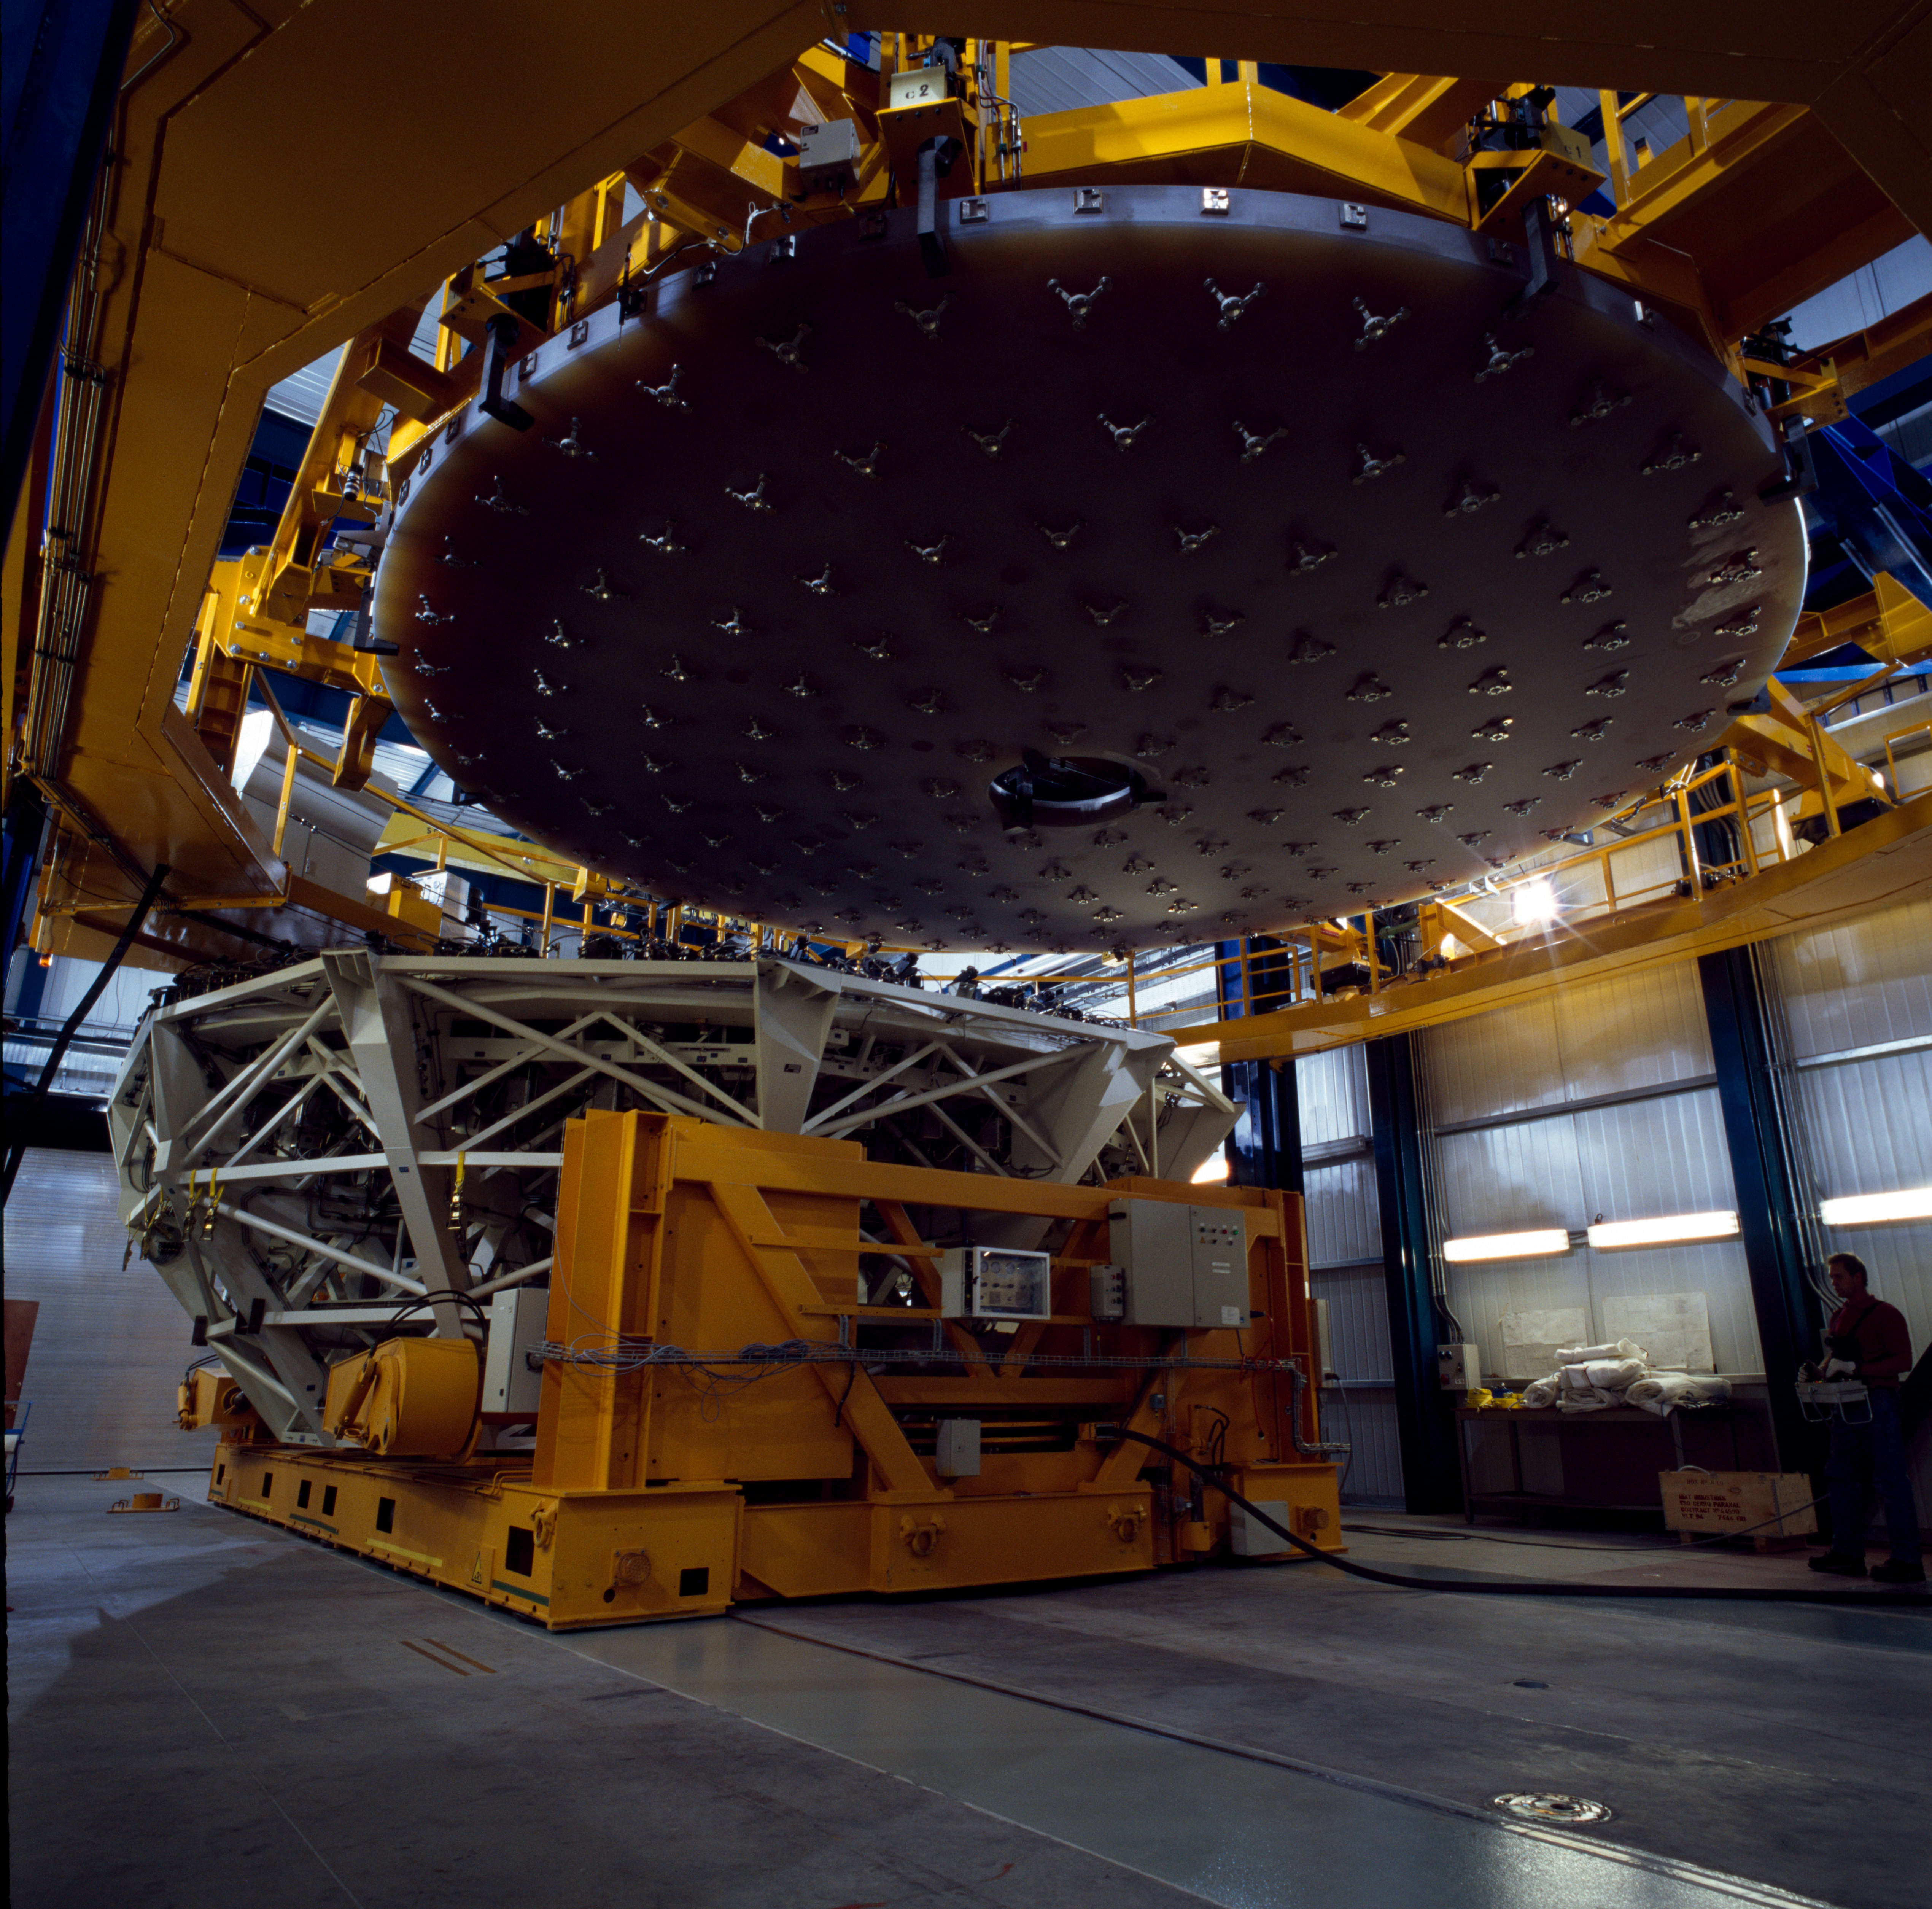

VLT mirror

Handling of one of the VLT Mirrors in Paranal in March 2000.

Credit: ESO